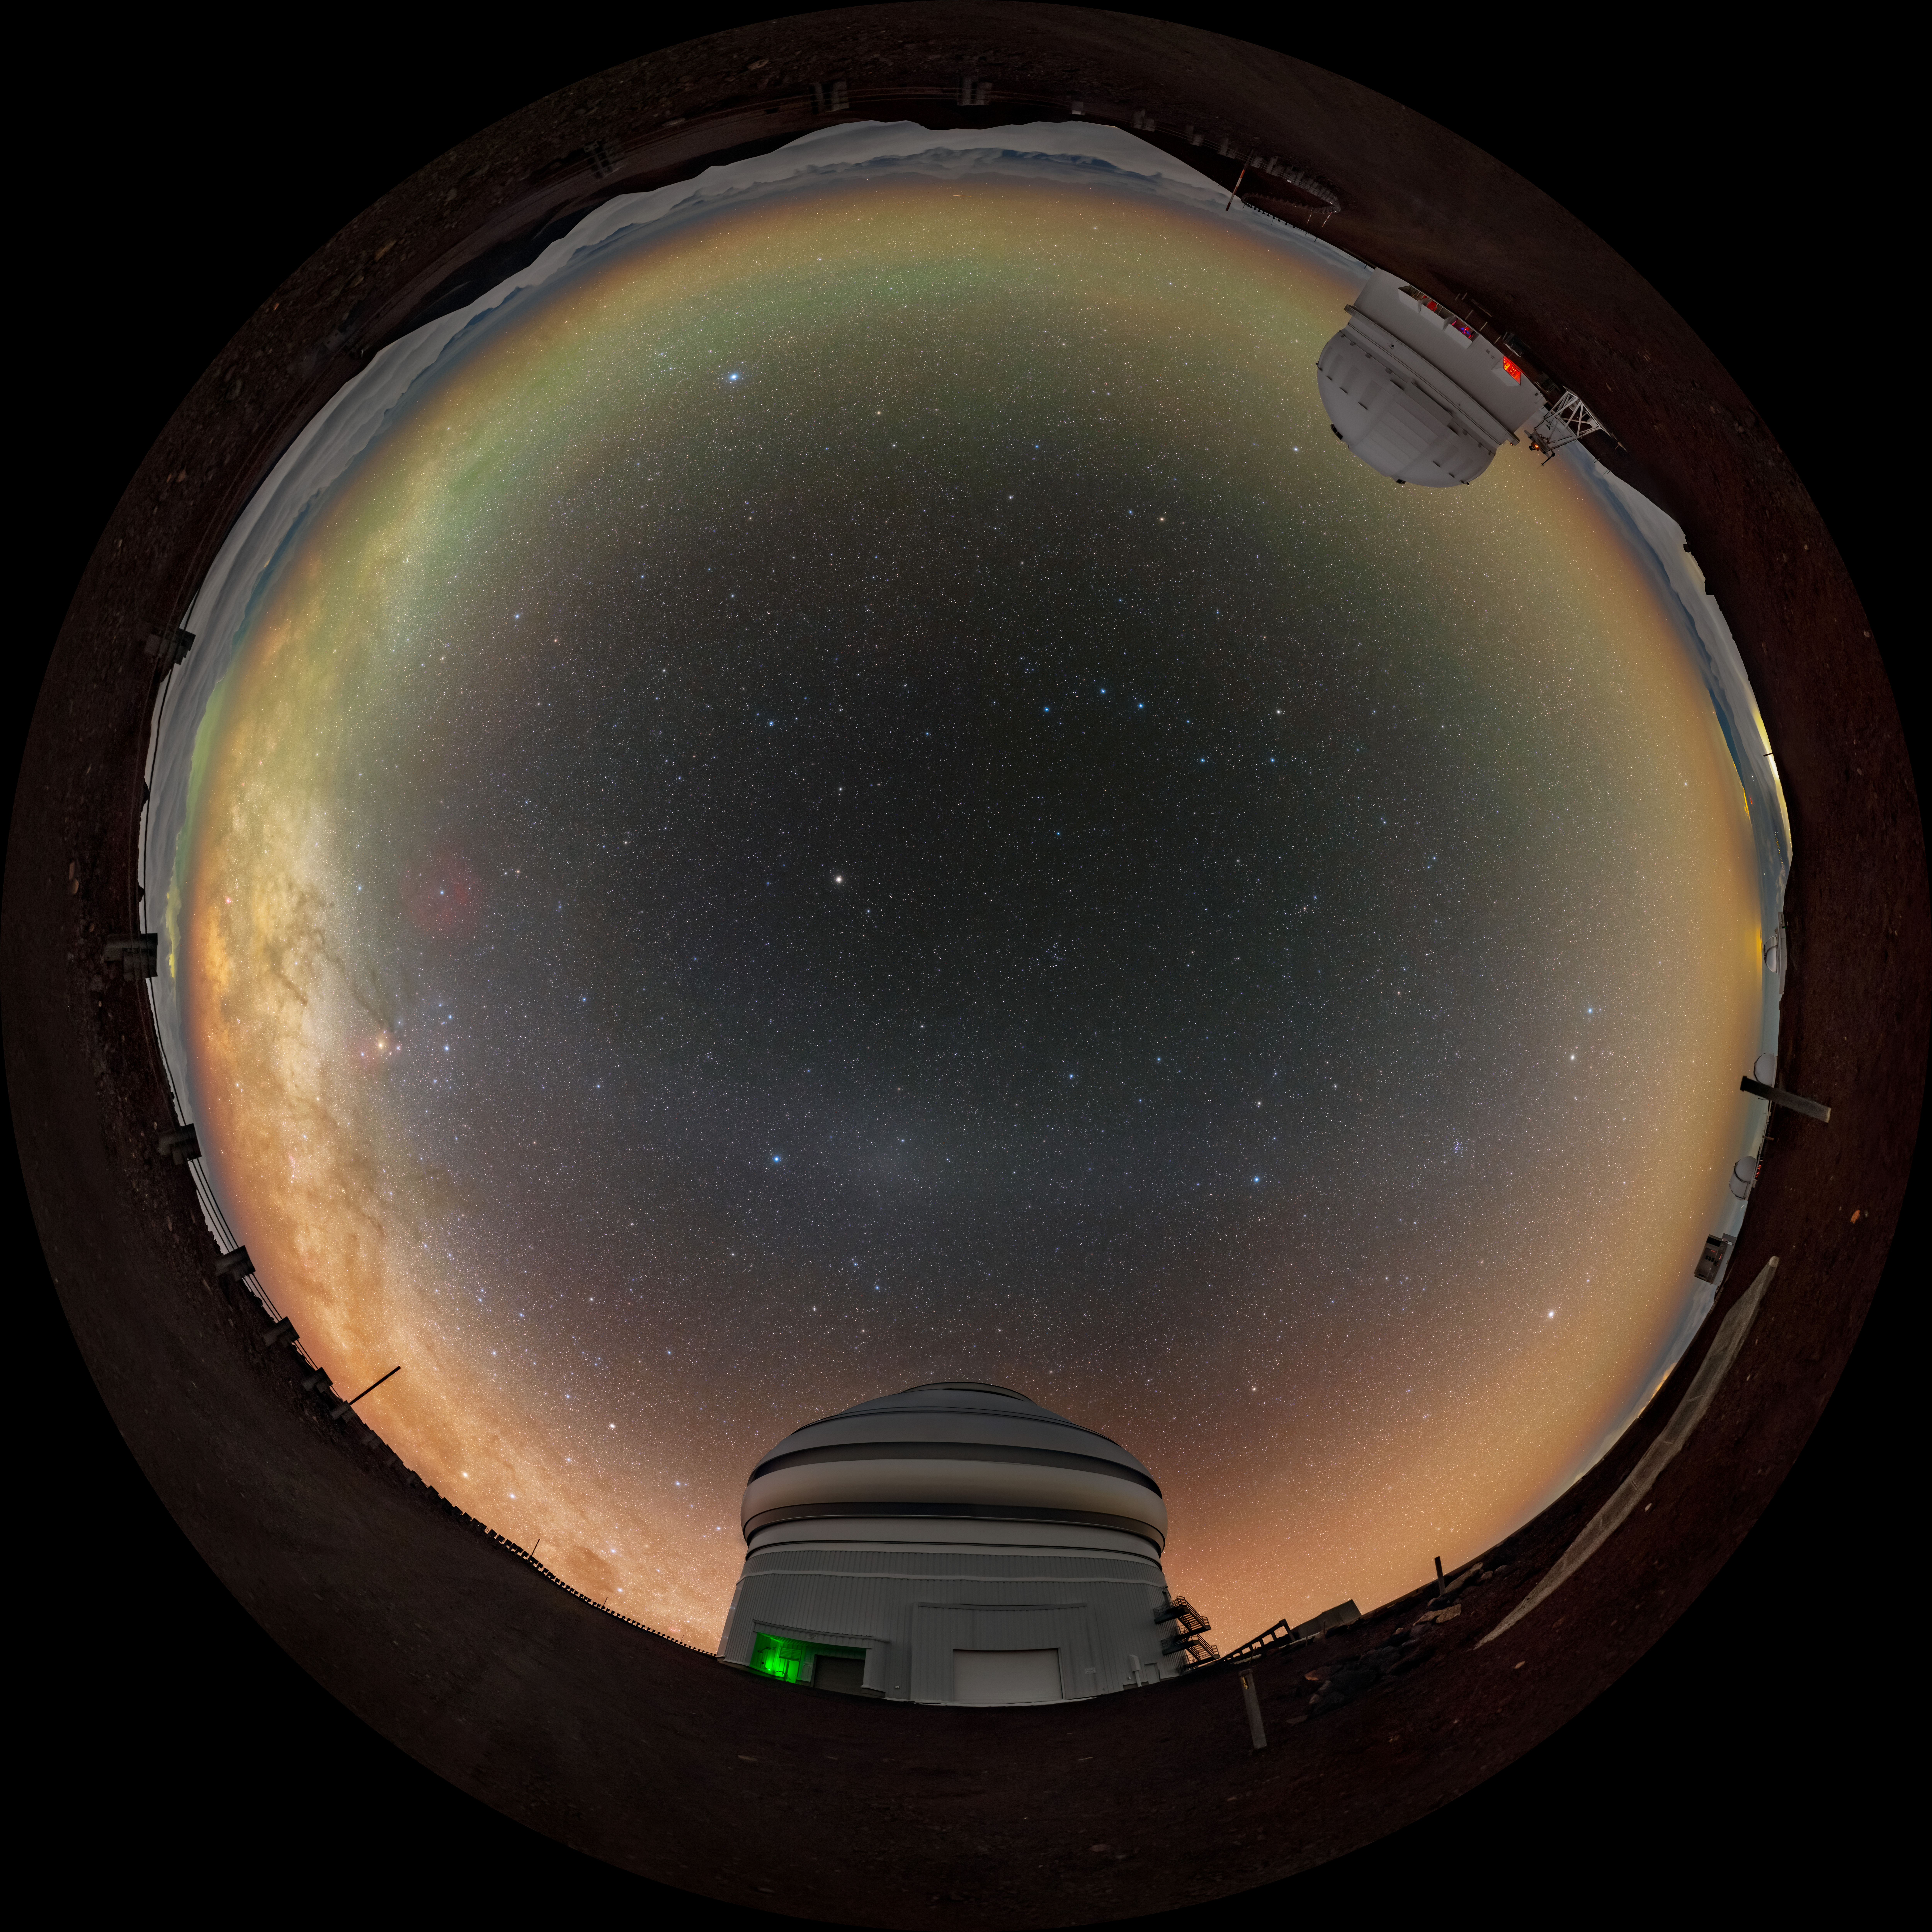

Gemini North and the Milky Way Fulldome

A fulldome view of the Gemini North Telescope, one half of the International Gemini Observatory, operated by NSF NOIRLab, and the Canada-France-Hawaiʻi Telescope (CFHT) near the summit of Maunakea in Hawaiʻi.

A 360 panorama version of this image can be found here.

Credit: International Gemini Observatory/NOIRLab/NSF/AURA/ T. Slovinský